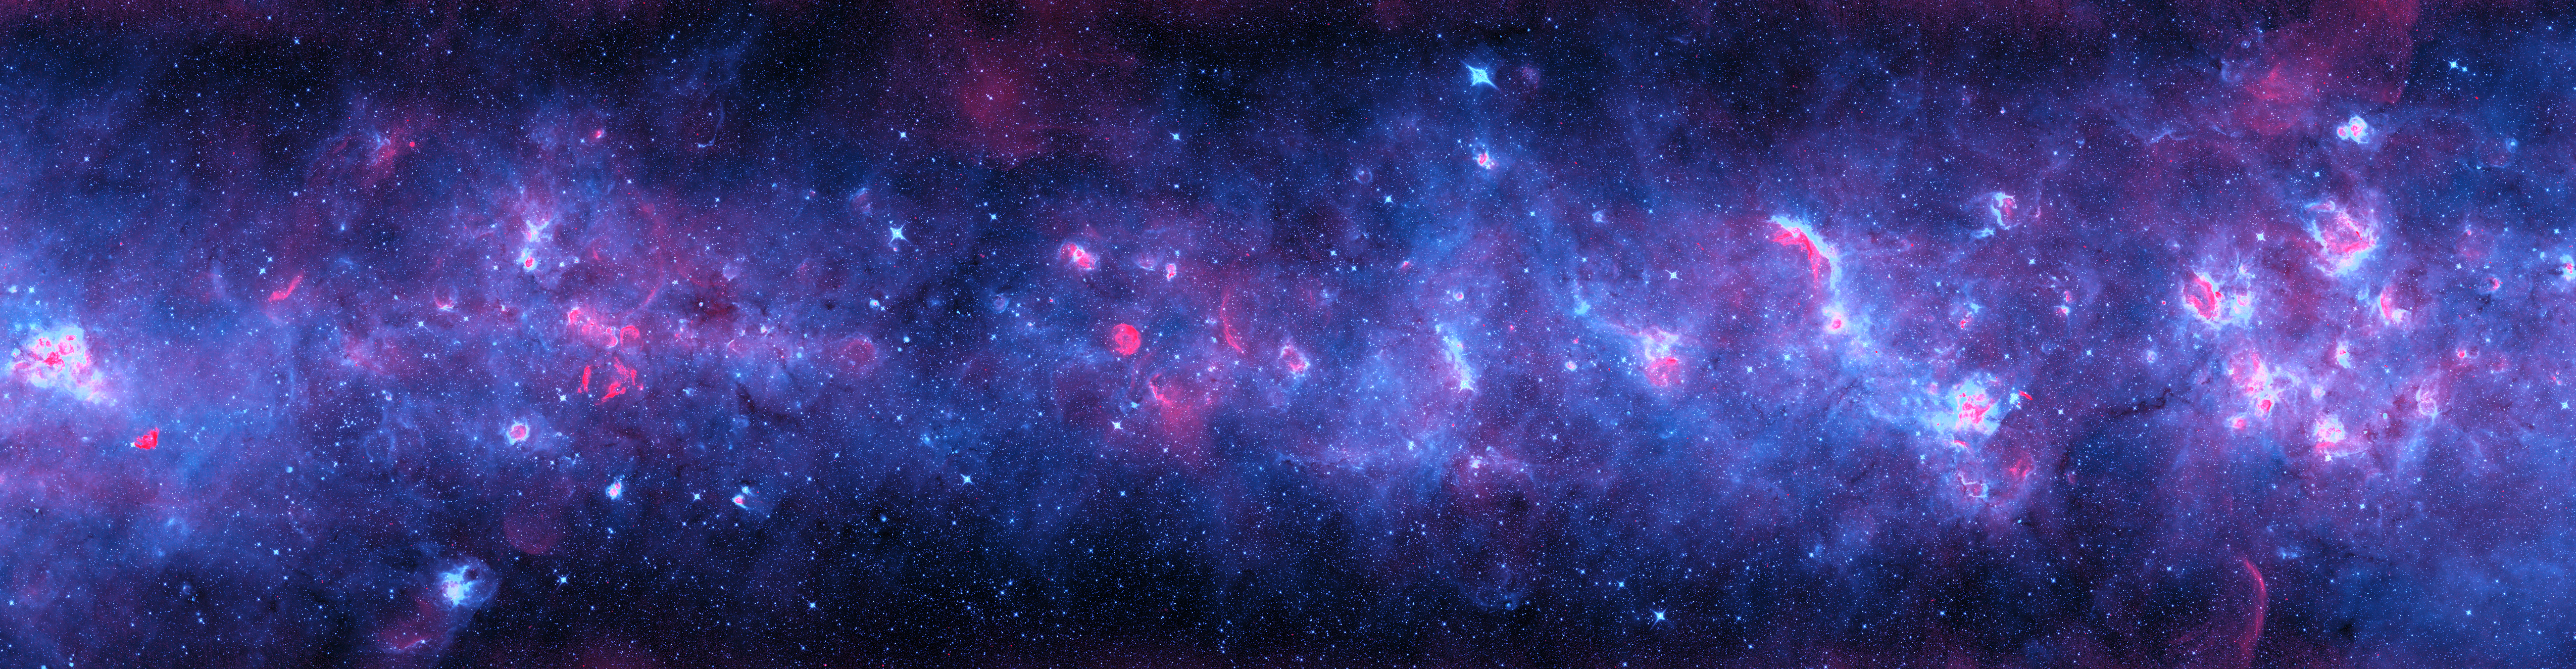

Across the Milky Way (violet version)

A radio and infrared wave panorama of a section of the Milky Way in the constellations of Scutum and Aquila. Normal stars show up as the myriad of aqua-white points. Radiation from the newborn stars heats surrounding dust into infrared temperatures (in violet), while the ultraviolet light from these stars separates electrons from hydrogen atoms, and gives off radio waves (in red). More mature stars have destroyed nearby dust, leaving red cores surrounded by aqua, then violet, shells as the temperature drops far from the stars. Massive stars have died in titanic explosions and blasted their gas light years into space at thousands of miles per second, leaving blast arcs (in red). The diffuse infrared glow (violet) comes from the tiny dust particles scattered through space.

Credit: NRAO/AUI/NSF